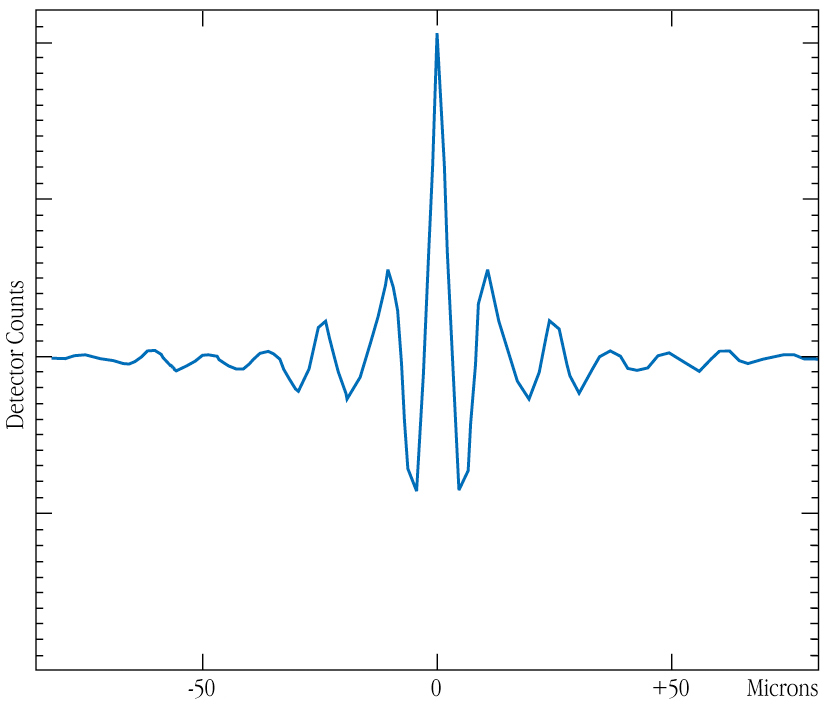

Interferometric fringes of NGC 1068

Interference fringes - the typical signature of interferometric measurements - observed on NGC1068, on the night of 15-16 June 2003 at 09:57 UT. The x-axis shows the optical path difference (OPD) between the two beams of the interferometer, in microns. Fringes are formed when the OPD is modulated several microns around zero. For this measurement, a prism covering the wavelength range 8-13 microns range was used. Therefore, spectrally dispersed fringes were measured. For the purpose of this illustration, the spectral channels have been summed into a single central wavelength. The team could obtain several such measurements over two nights, with a high consistency in the results. From the analysis of the reduced fringe contrast of NGC 1068 with respect to the calibrator (unresolved) star, they could deduce that the dusty torus at the heart of NGC 1068 has structures on scales of approximately 0.03 arcsec, corresponding to about 10 light-years at the distance of the galaxy.

Credit: ESO